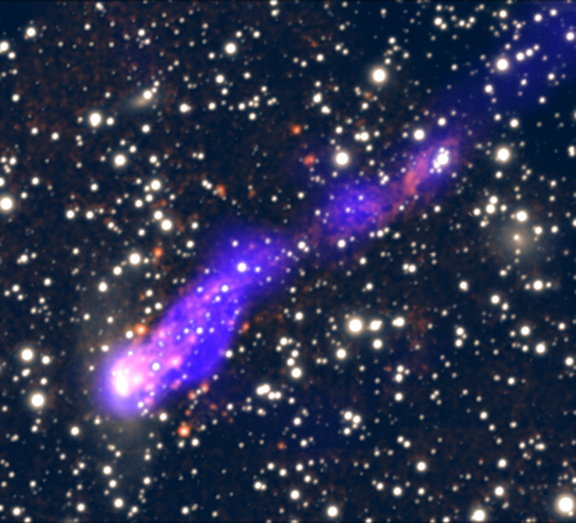

Orphan Stars Found in Long Galaxy Tail

This composite image shows a tail that has been created as the galaxy ESO 137-001 plunges into the galaxy cluster Abell 3627. X-rays from Chandra (blue) and optical light (white and red) from the SOAR telescope show that as the galaxy plummets, it sheds material and is forming stars behind it in a tail that stretches over 200,000 light years long. This result demonstrates that stars can form well outside of their parent galaxy.

Credit: X-ray: NASA/CXC/MSU/M.Sun et al;H-alpha/Optical: SOAR (MSU/NOAO/UNC/CNPq-Brazil)/M.Sun et al.